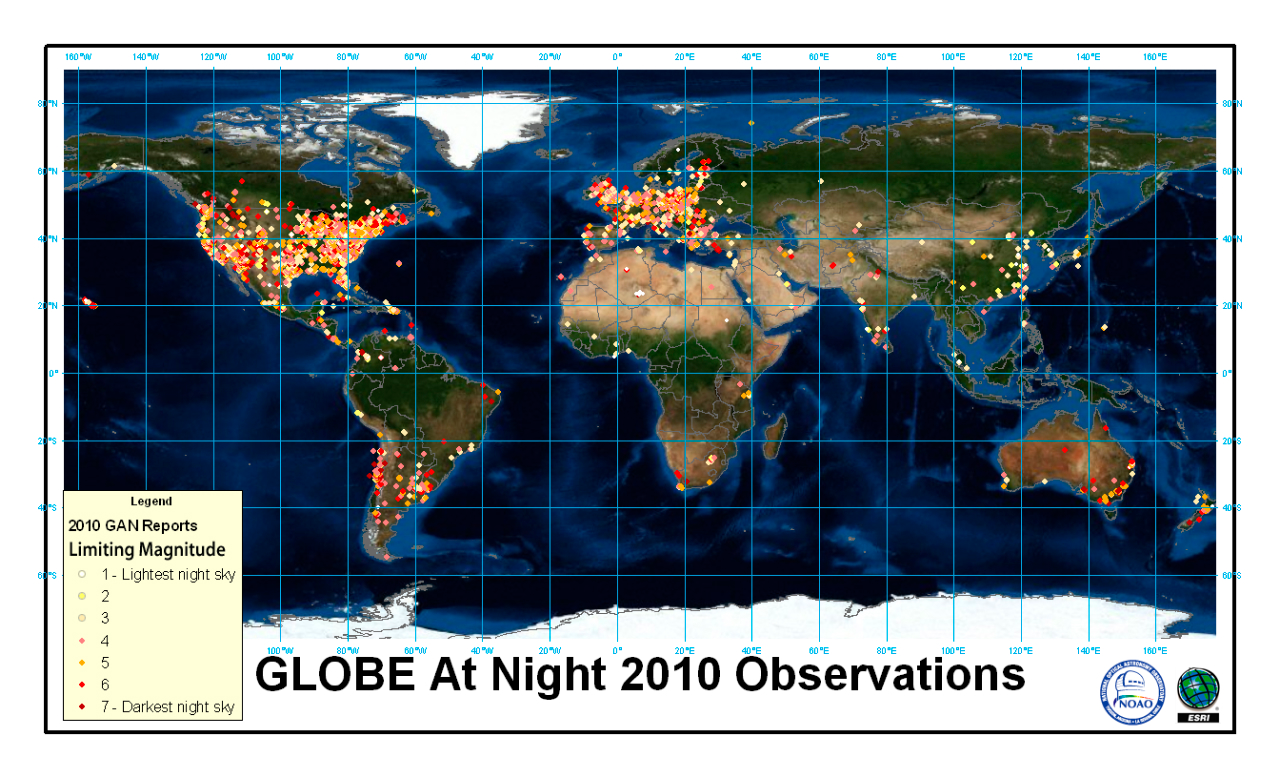

WASTED LIGHTS AND WASTED NIGHTS: GLOBE AT NIGHT TRACKS LIGHT POLLUTION

Last year's GLOBE at Night results

Credit: T. Baker (ESRI)